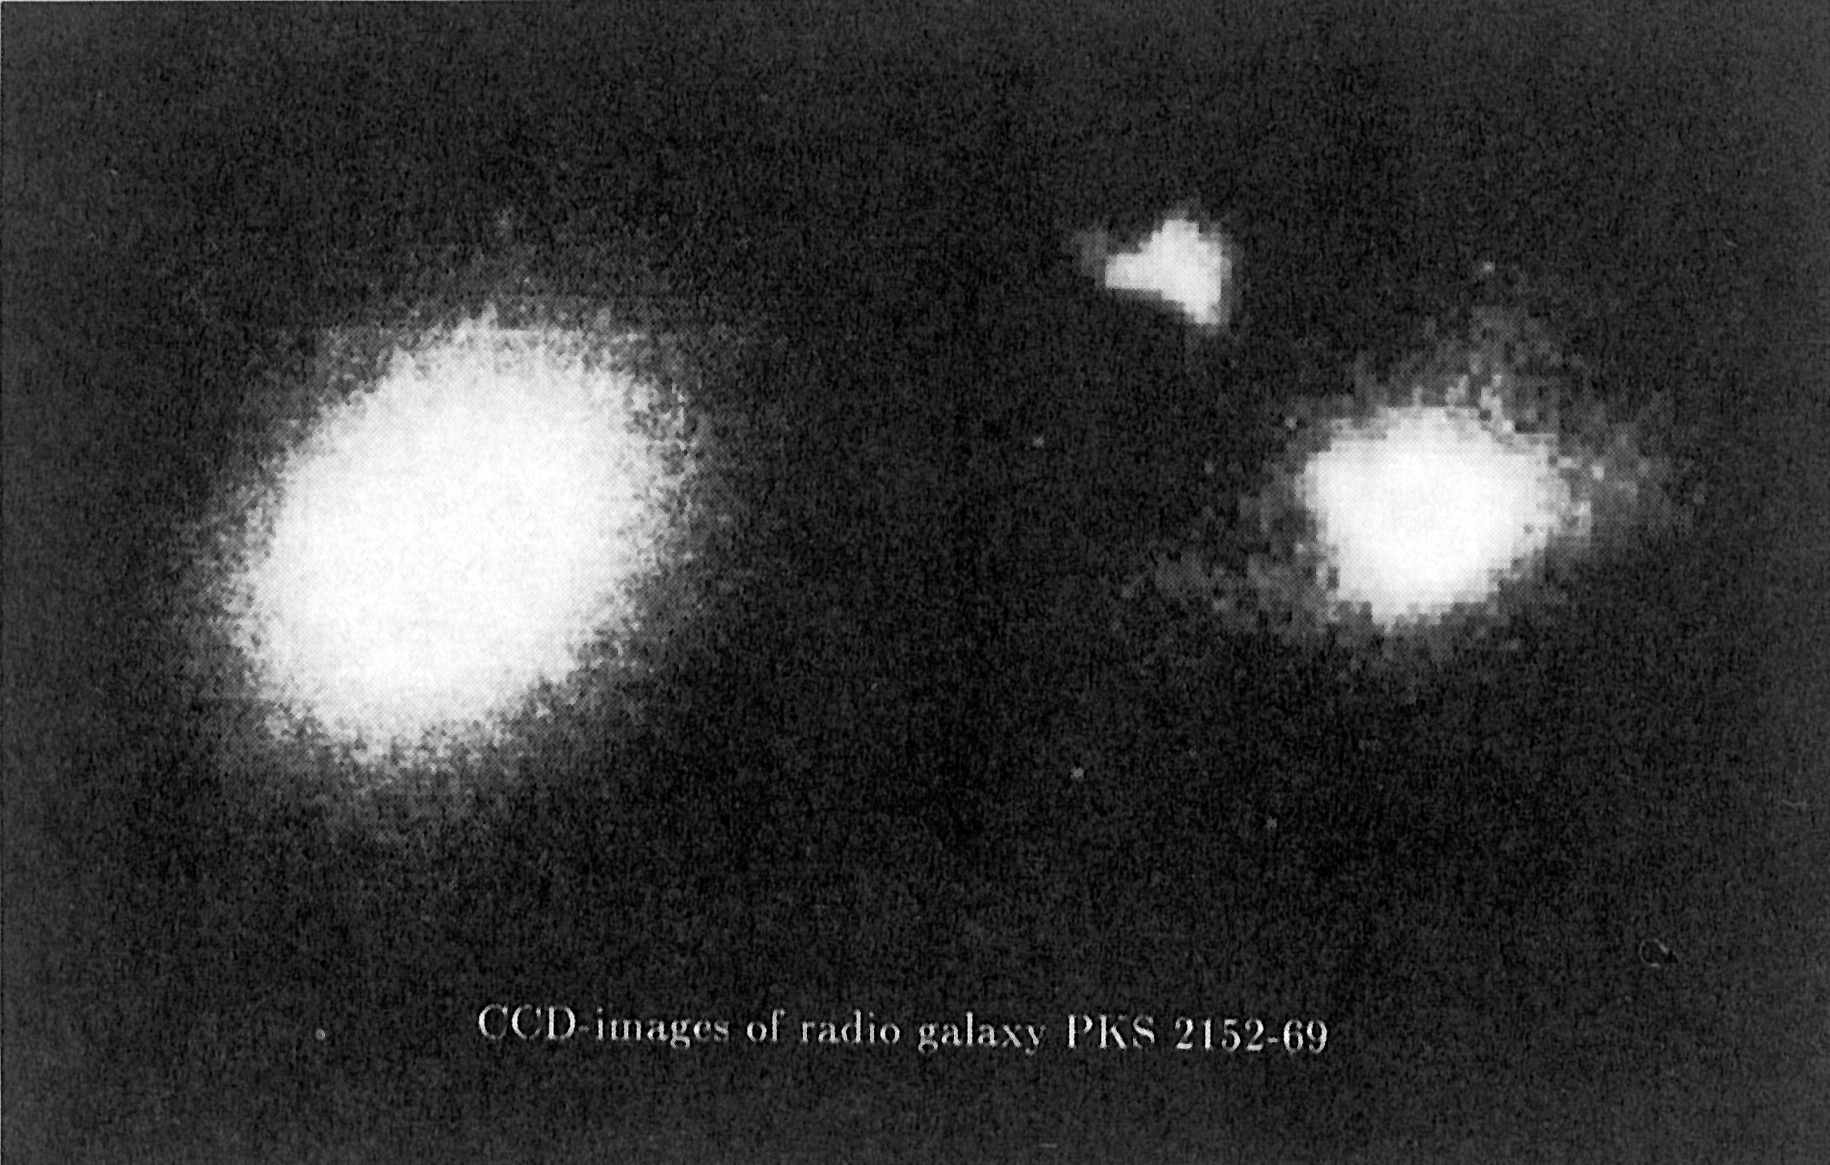

PKS 2152-69

These CCD images of the southern radio galaxy PKS 2152-69 show the gas cloud in which quasar-like activity has been discovered. The frame to the left was obtained in integrated light (continuum) and demonstrates the smooth distribution of stars in this seemingly normal elliptical galaxy. However, a highly energetic gas cloud is clearly seen to the upper left in the right frame, which was obtained by subtracting the continuum image from an image made in the red light of hydrogen and nitrogen. The two frames have the same scale. The frames were exposed with a CCD camera at the 2.2 m telescope at the ESO La Silla observatory.

Credit: ESO